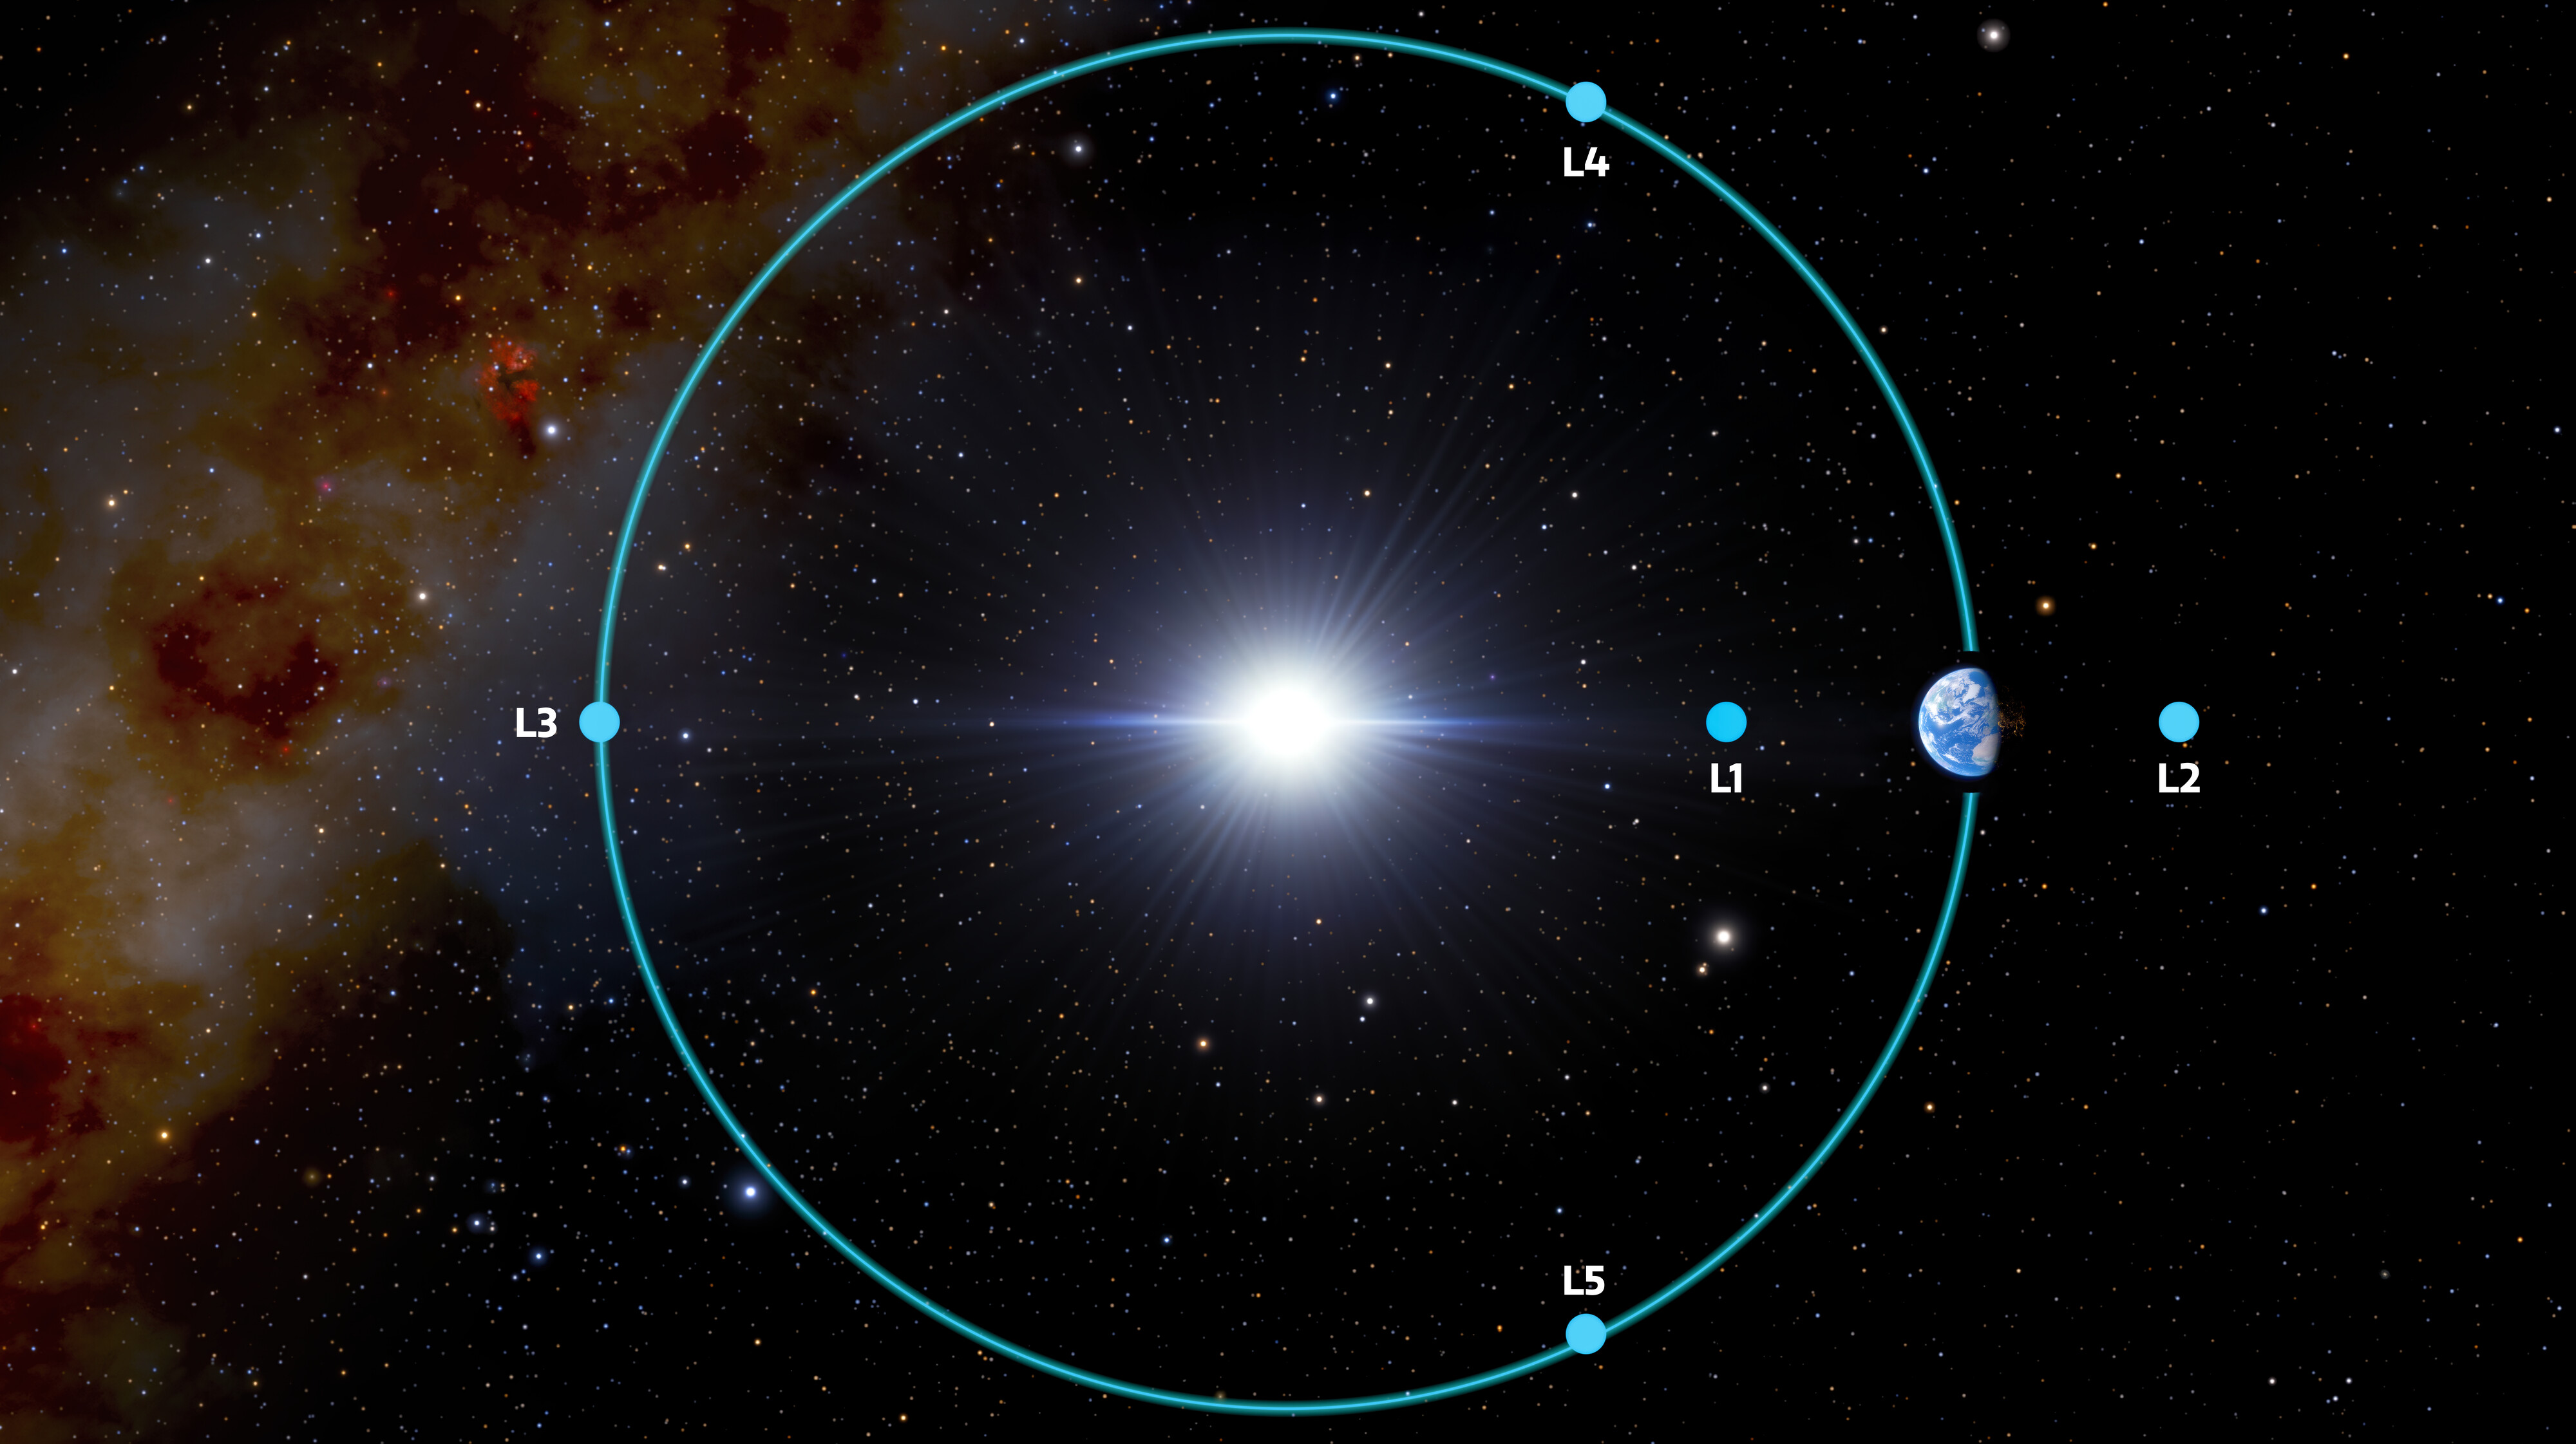

Earth-Sun Lagrange Points

Lagrange points are places in space where the gravitational forces of two massive bodies, such as the Sun and a planet, balance out, making it easier for a low-mass object (such as a spacecraft or an asteroid) to orbit there. This diagram shows the five Lagrange points for the Earth-Sun system. (The size of Earth and the distances in the illustration are not to scale.)

Credit: NOIRLab/NSF/AURA/J. da Silva Acknowledgment: M. Zamani (NSF NOIRLab)